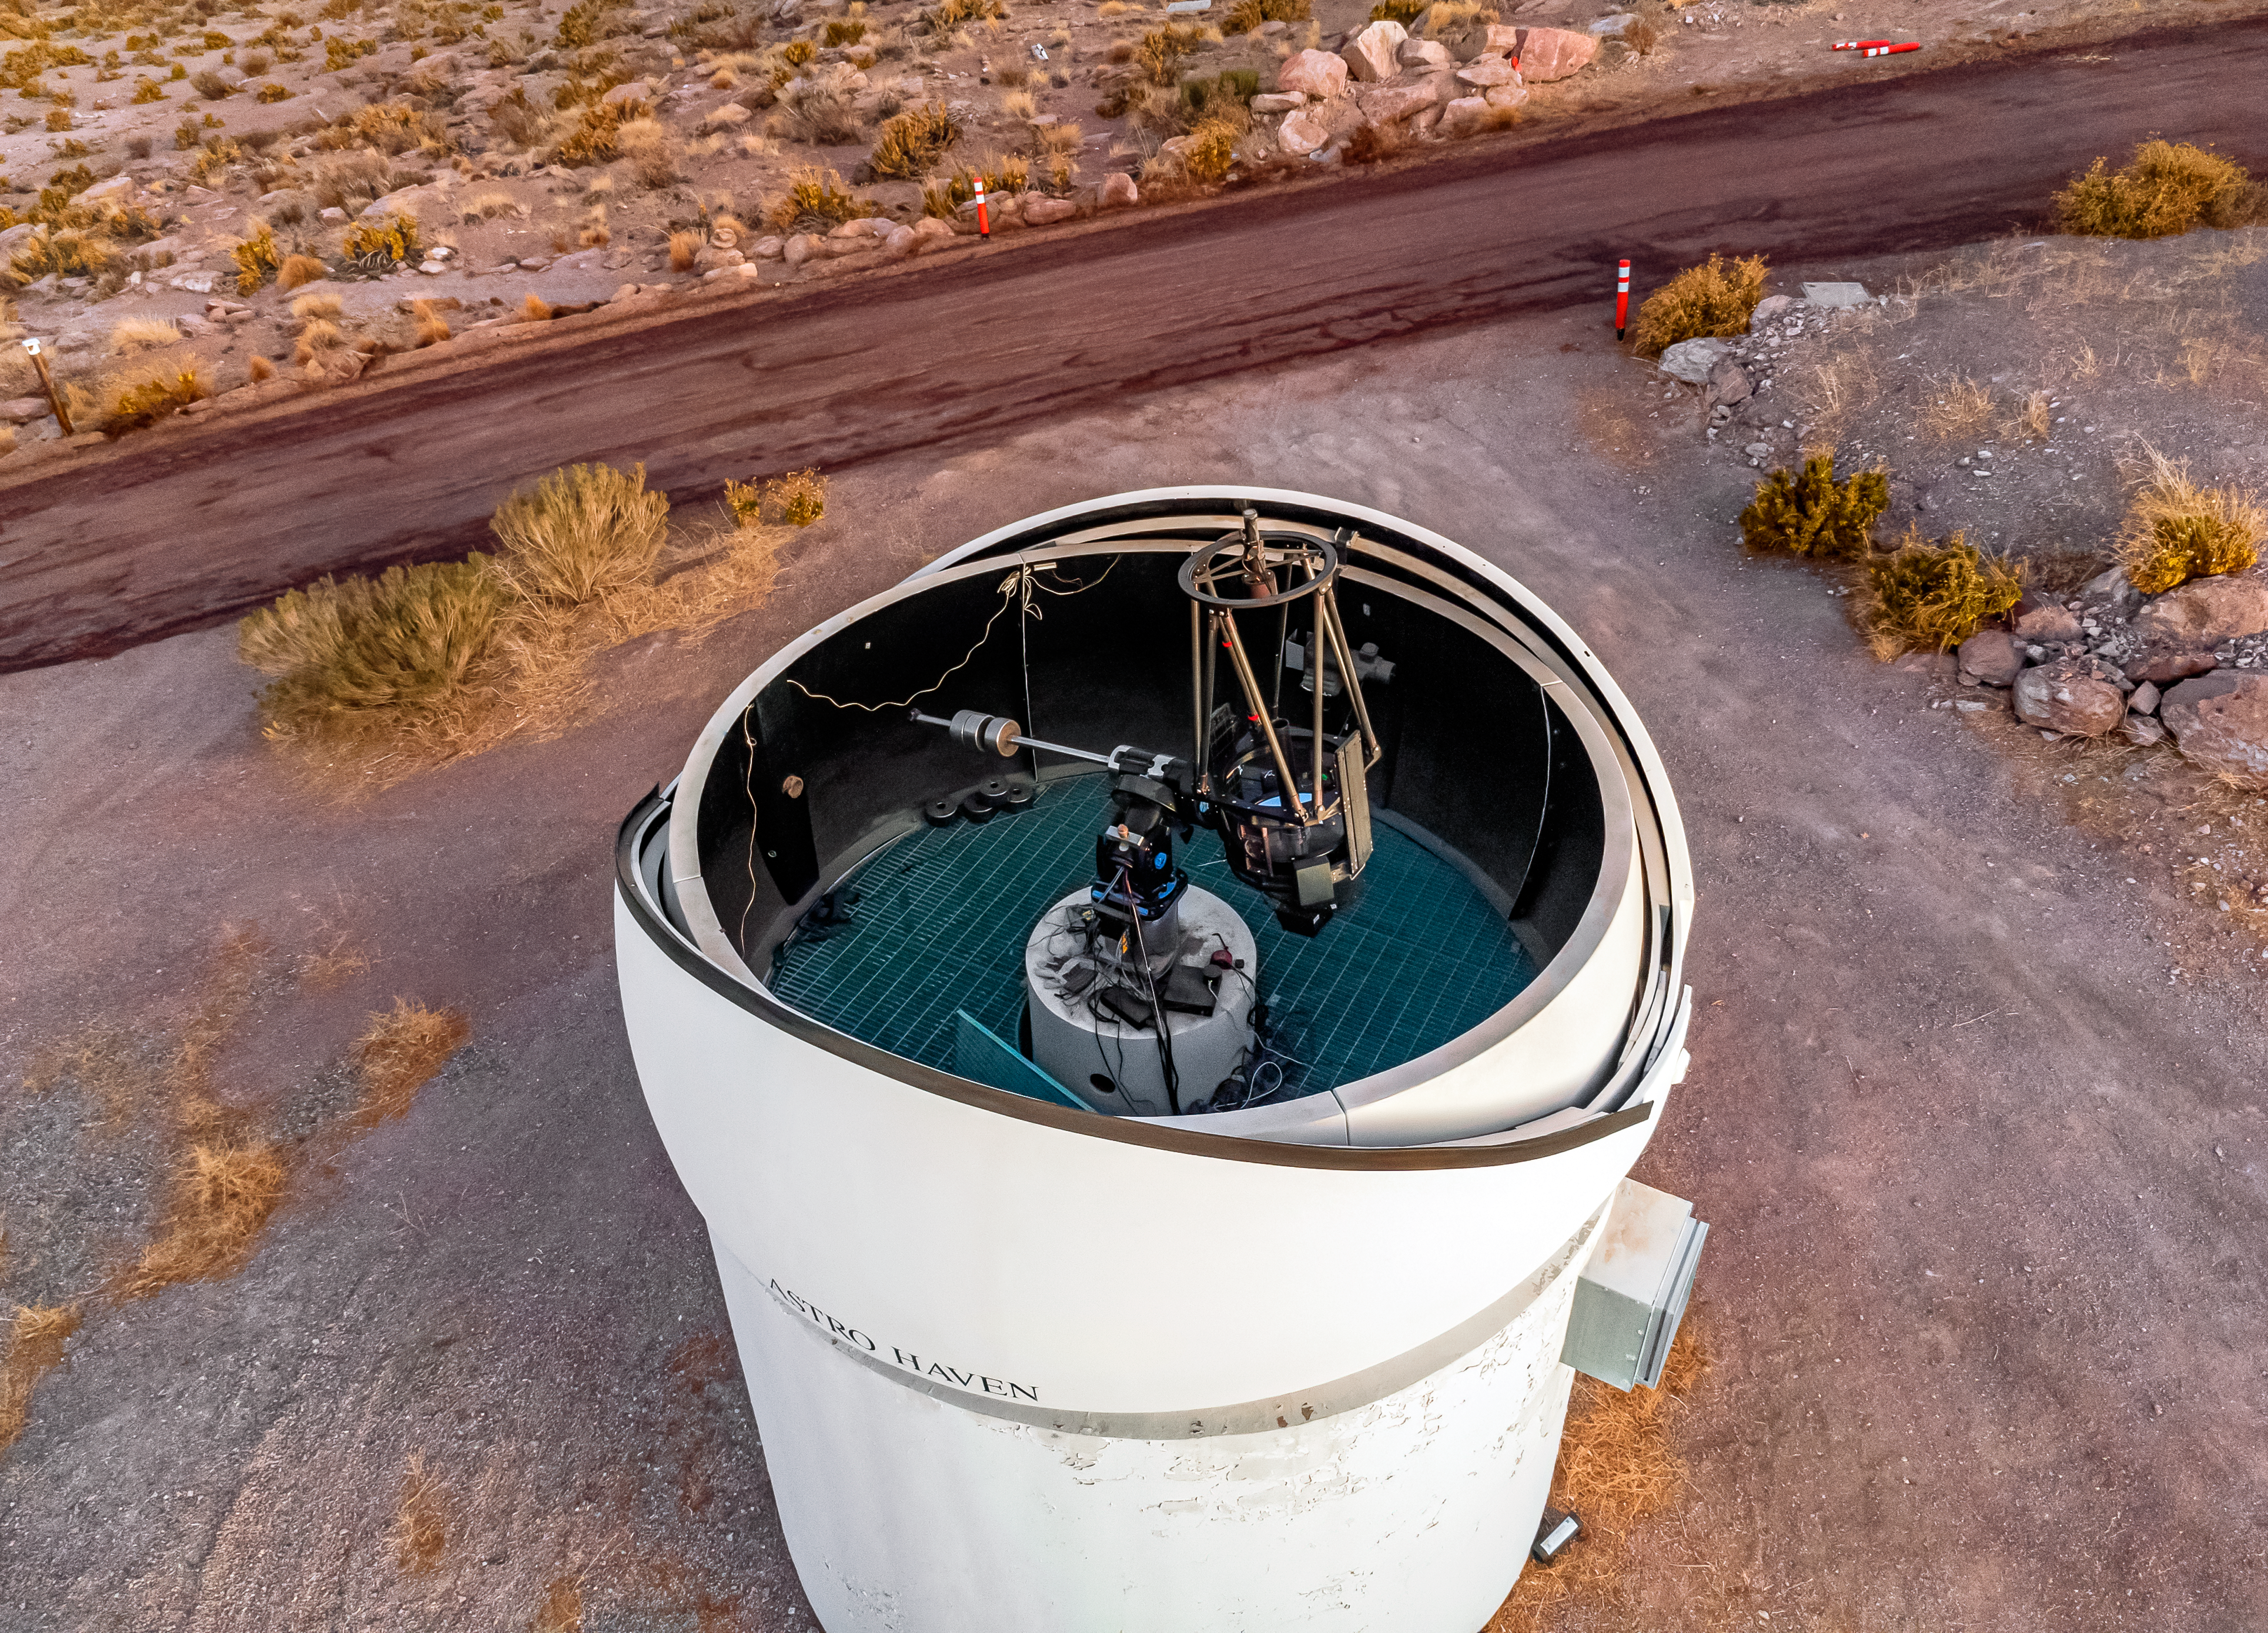

PROMPT-6 Telescope

An aerial view of the PROMPT-6 Telescope, part of the Panchromatic Robotic Optical Monitoring and Polarimetry Telescopes (PROMPT) Network, at Cerro Tololo Inter-American Observatory.

Credit: CTIO/NOIRLab/NSF/AURA